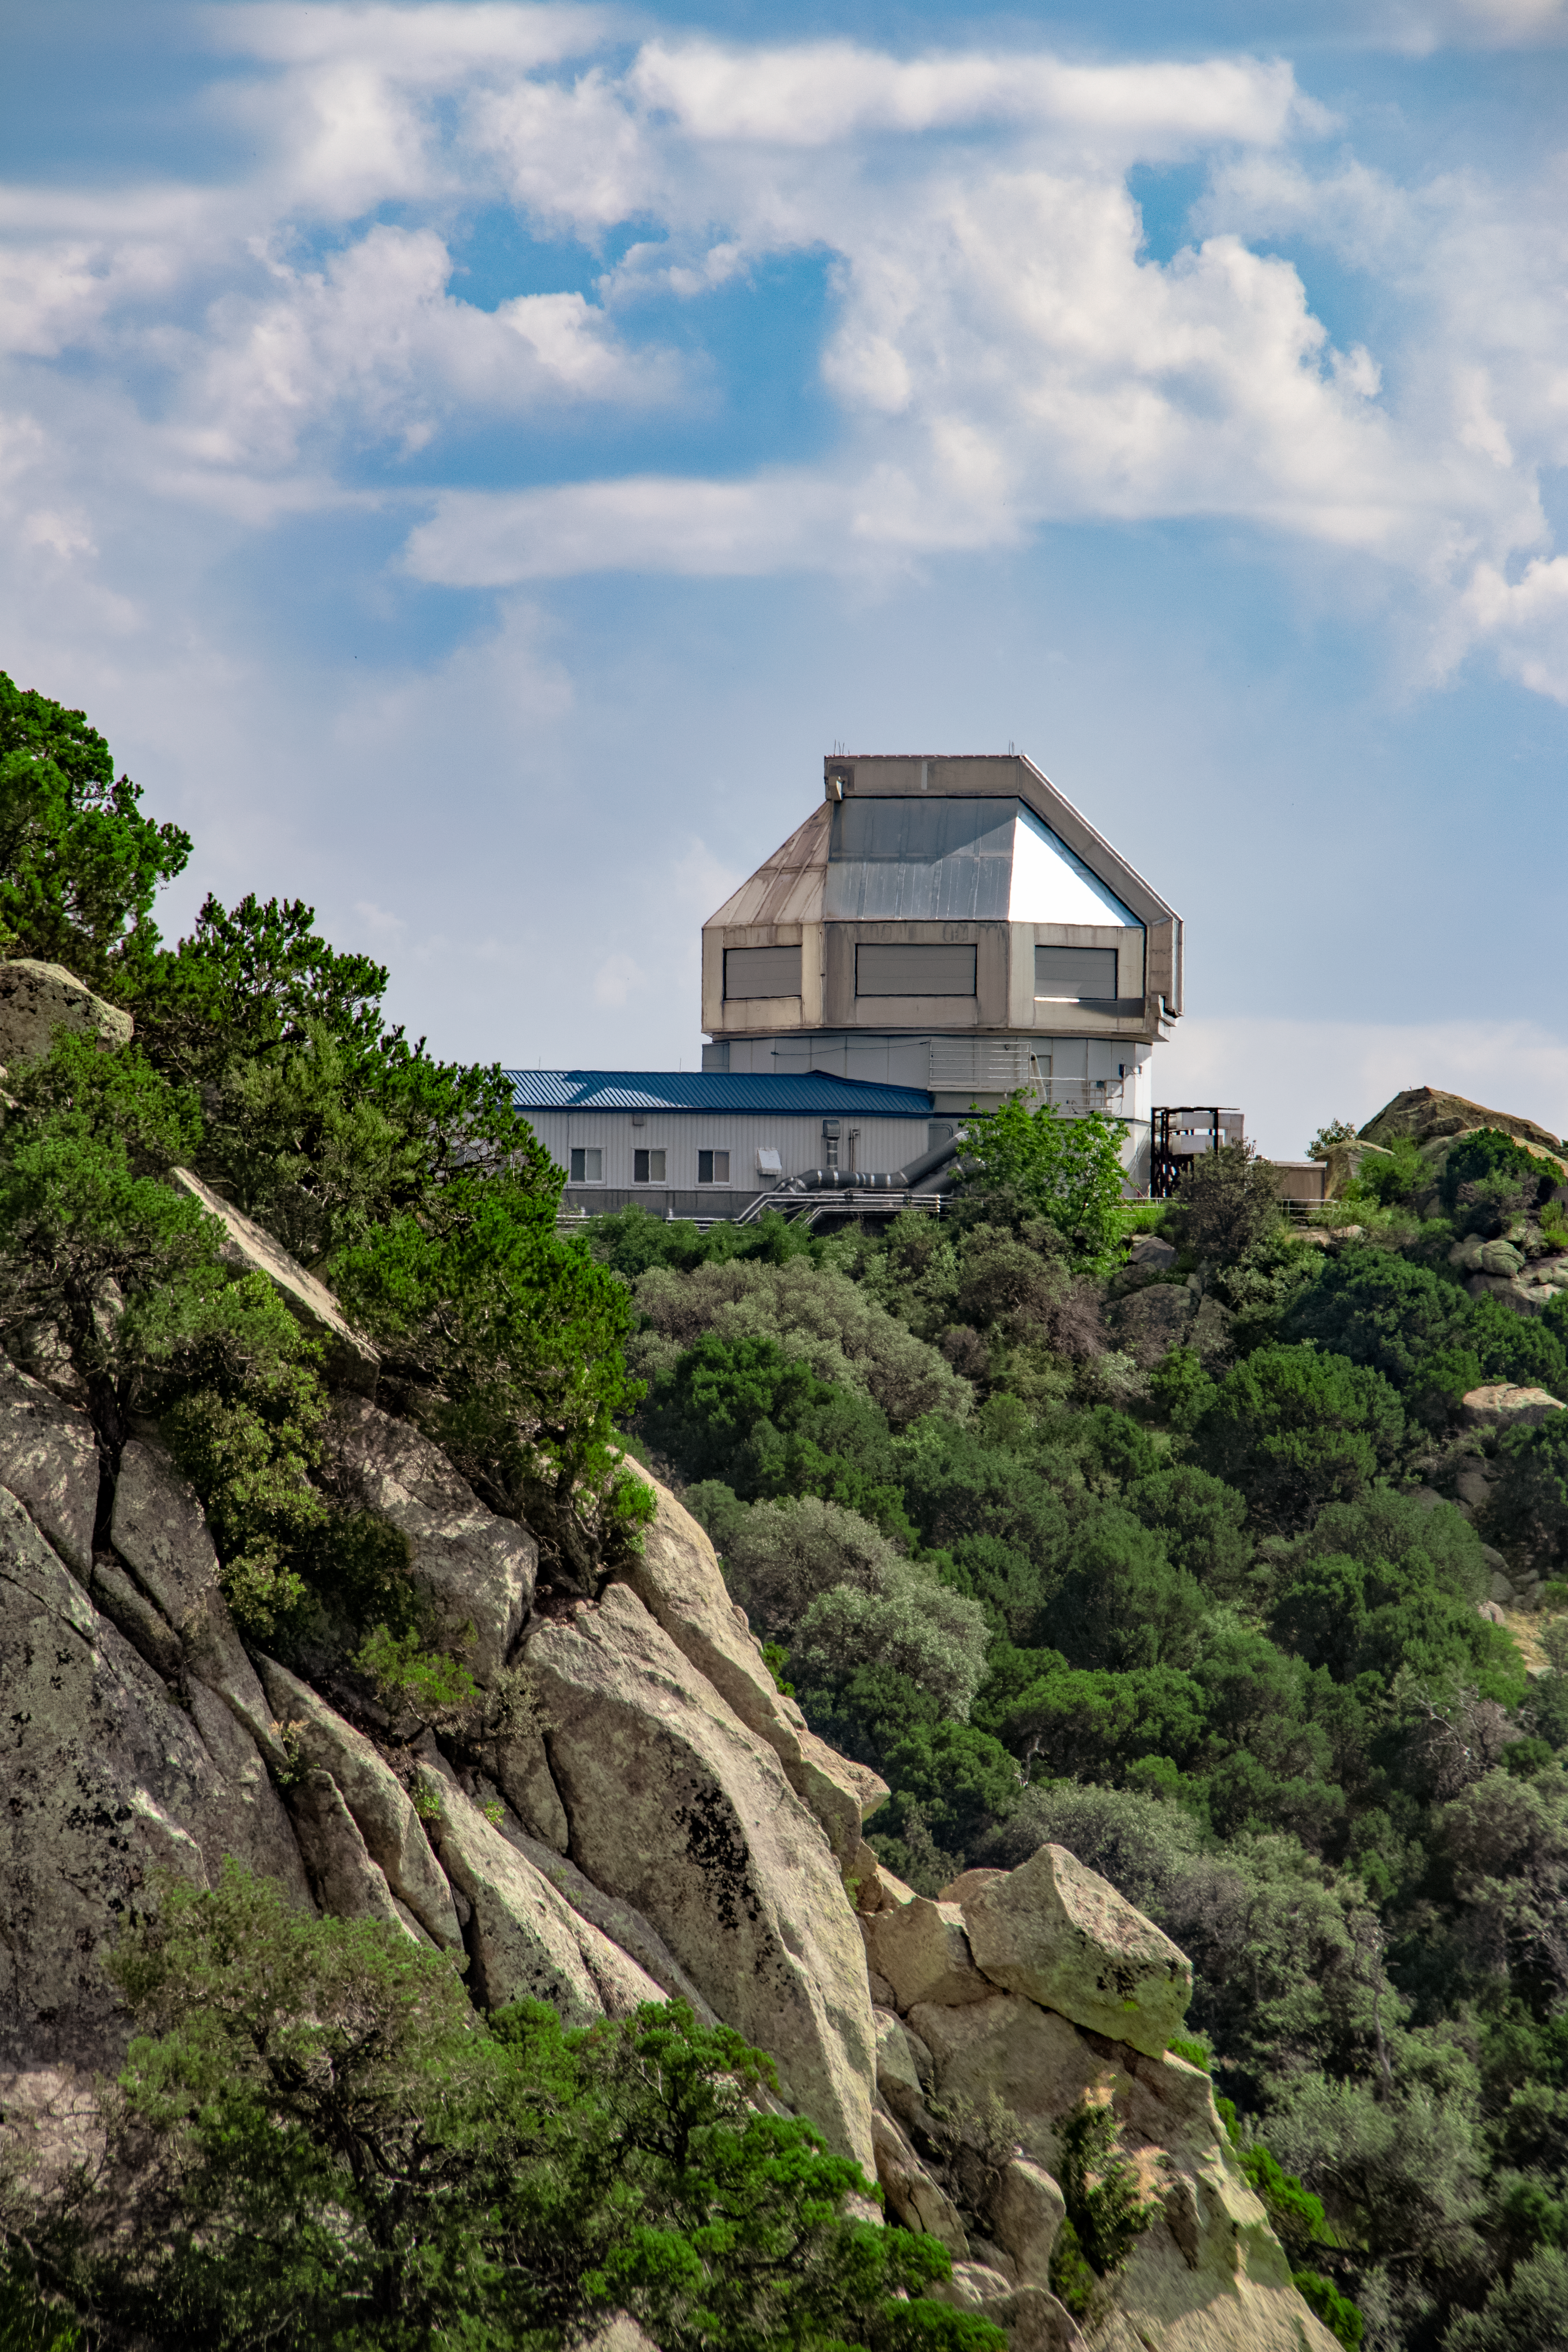

WIYN 3.5-meter Telescope

The WIYN 3.5-meter Telescope is shown here at Kitt Peak National Observatory.

Credit: NOIRLab/AURA/NSF